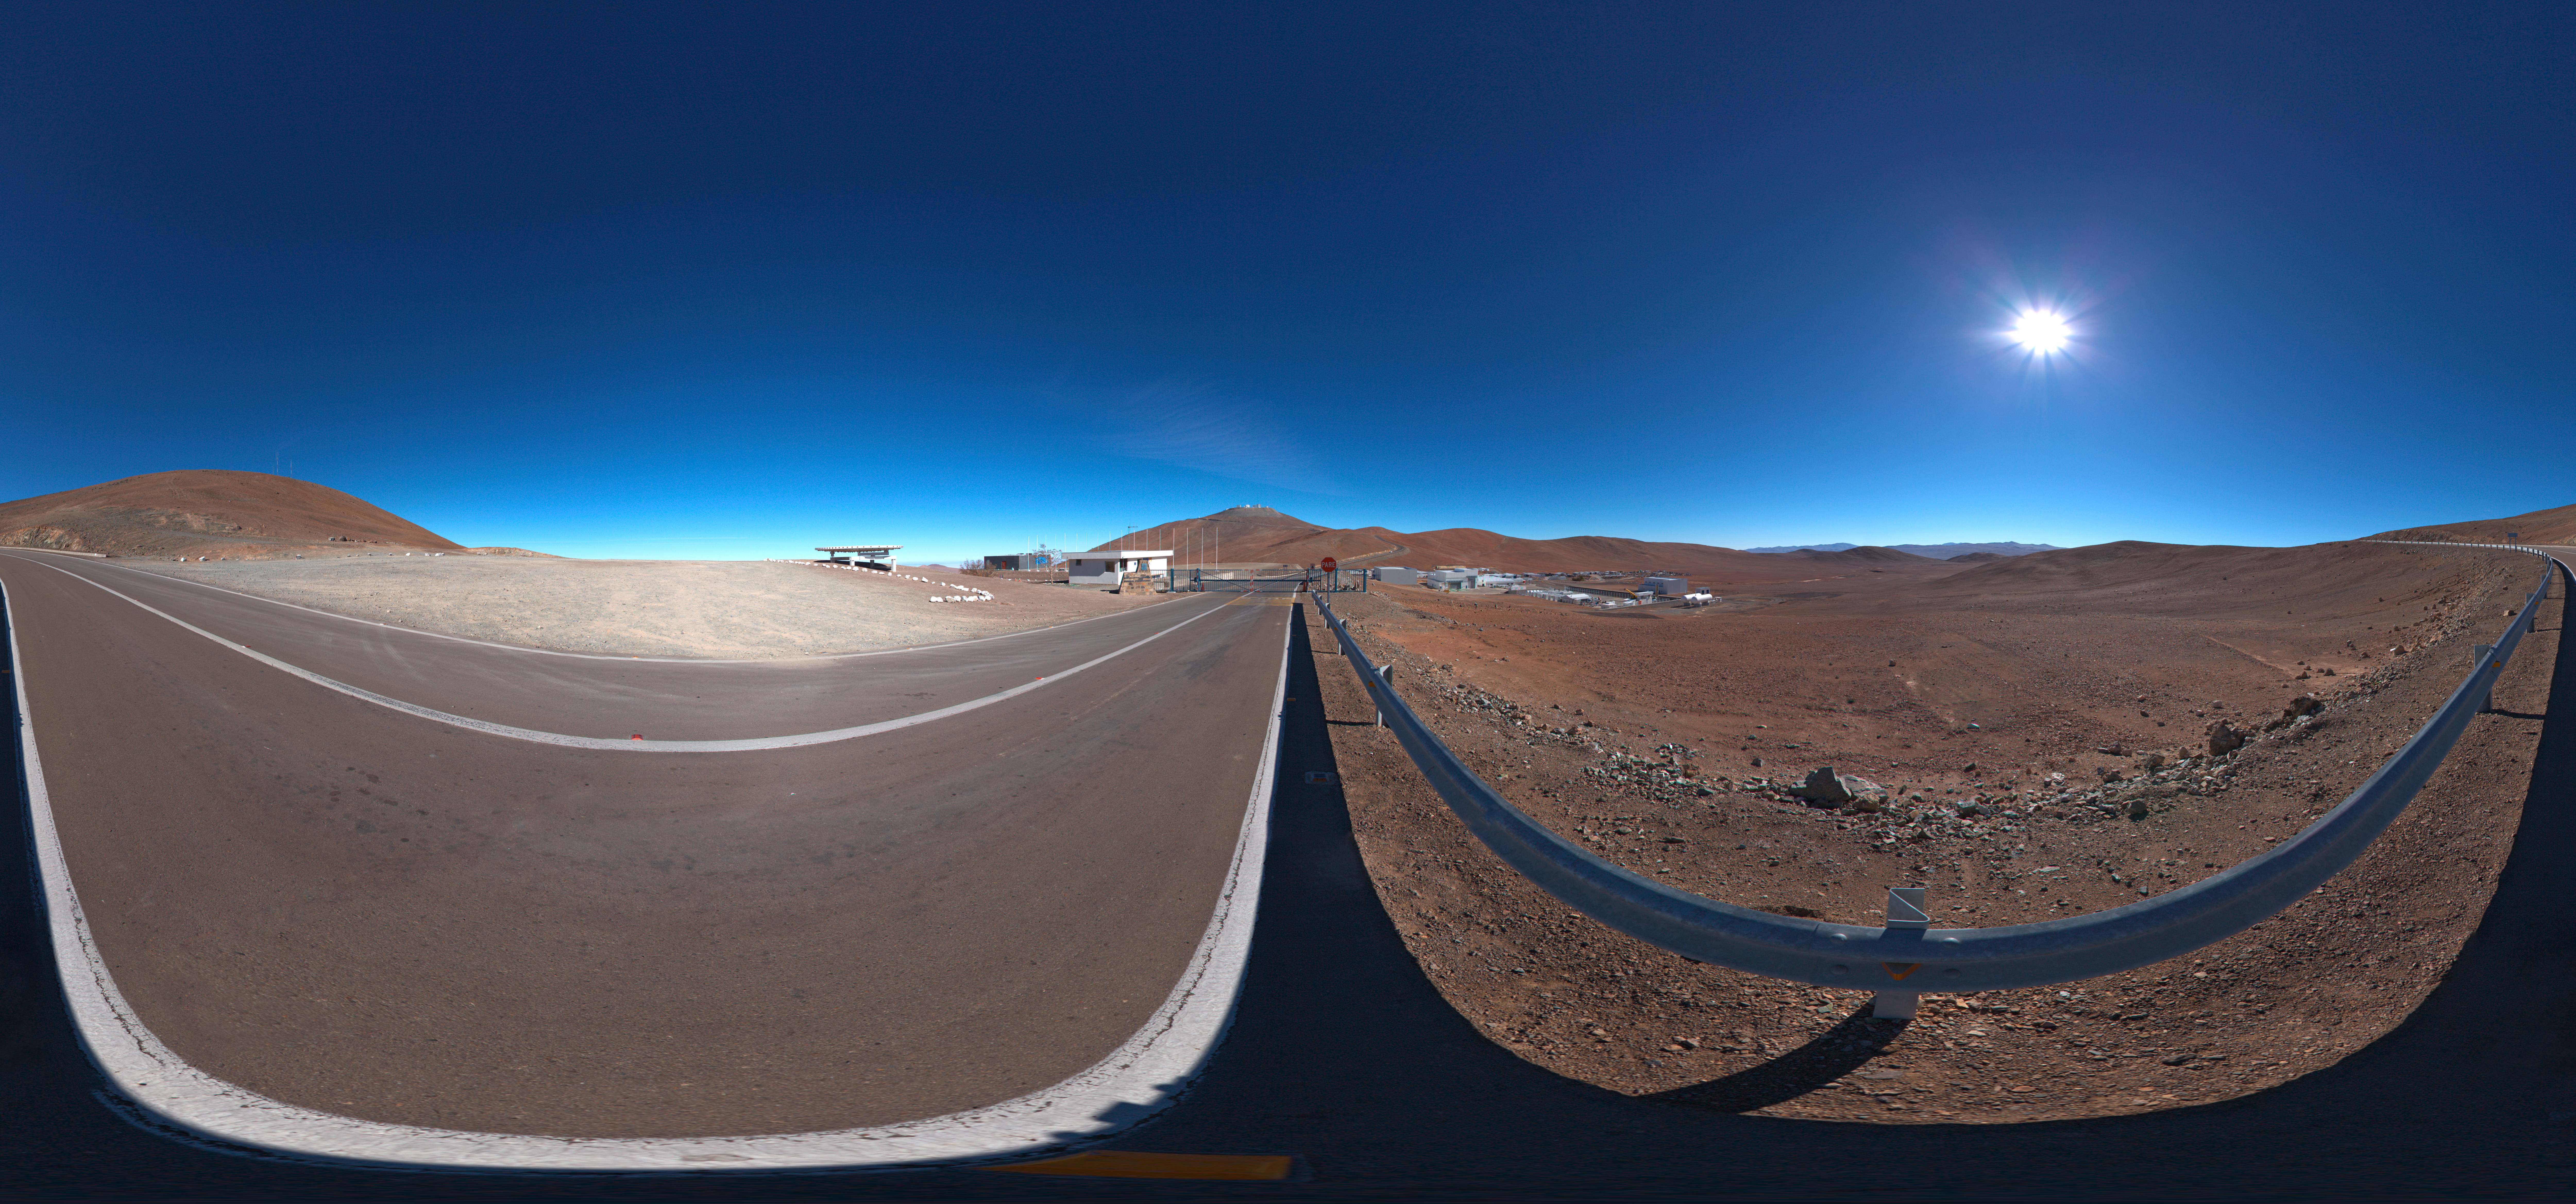

Panorama at the entrance of Paranal

A 360 degree panorama of the view at the entrance of Paranal Observatory.

Credit: ESO